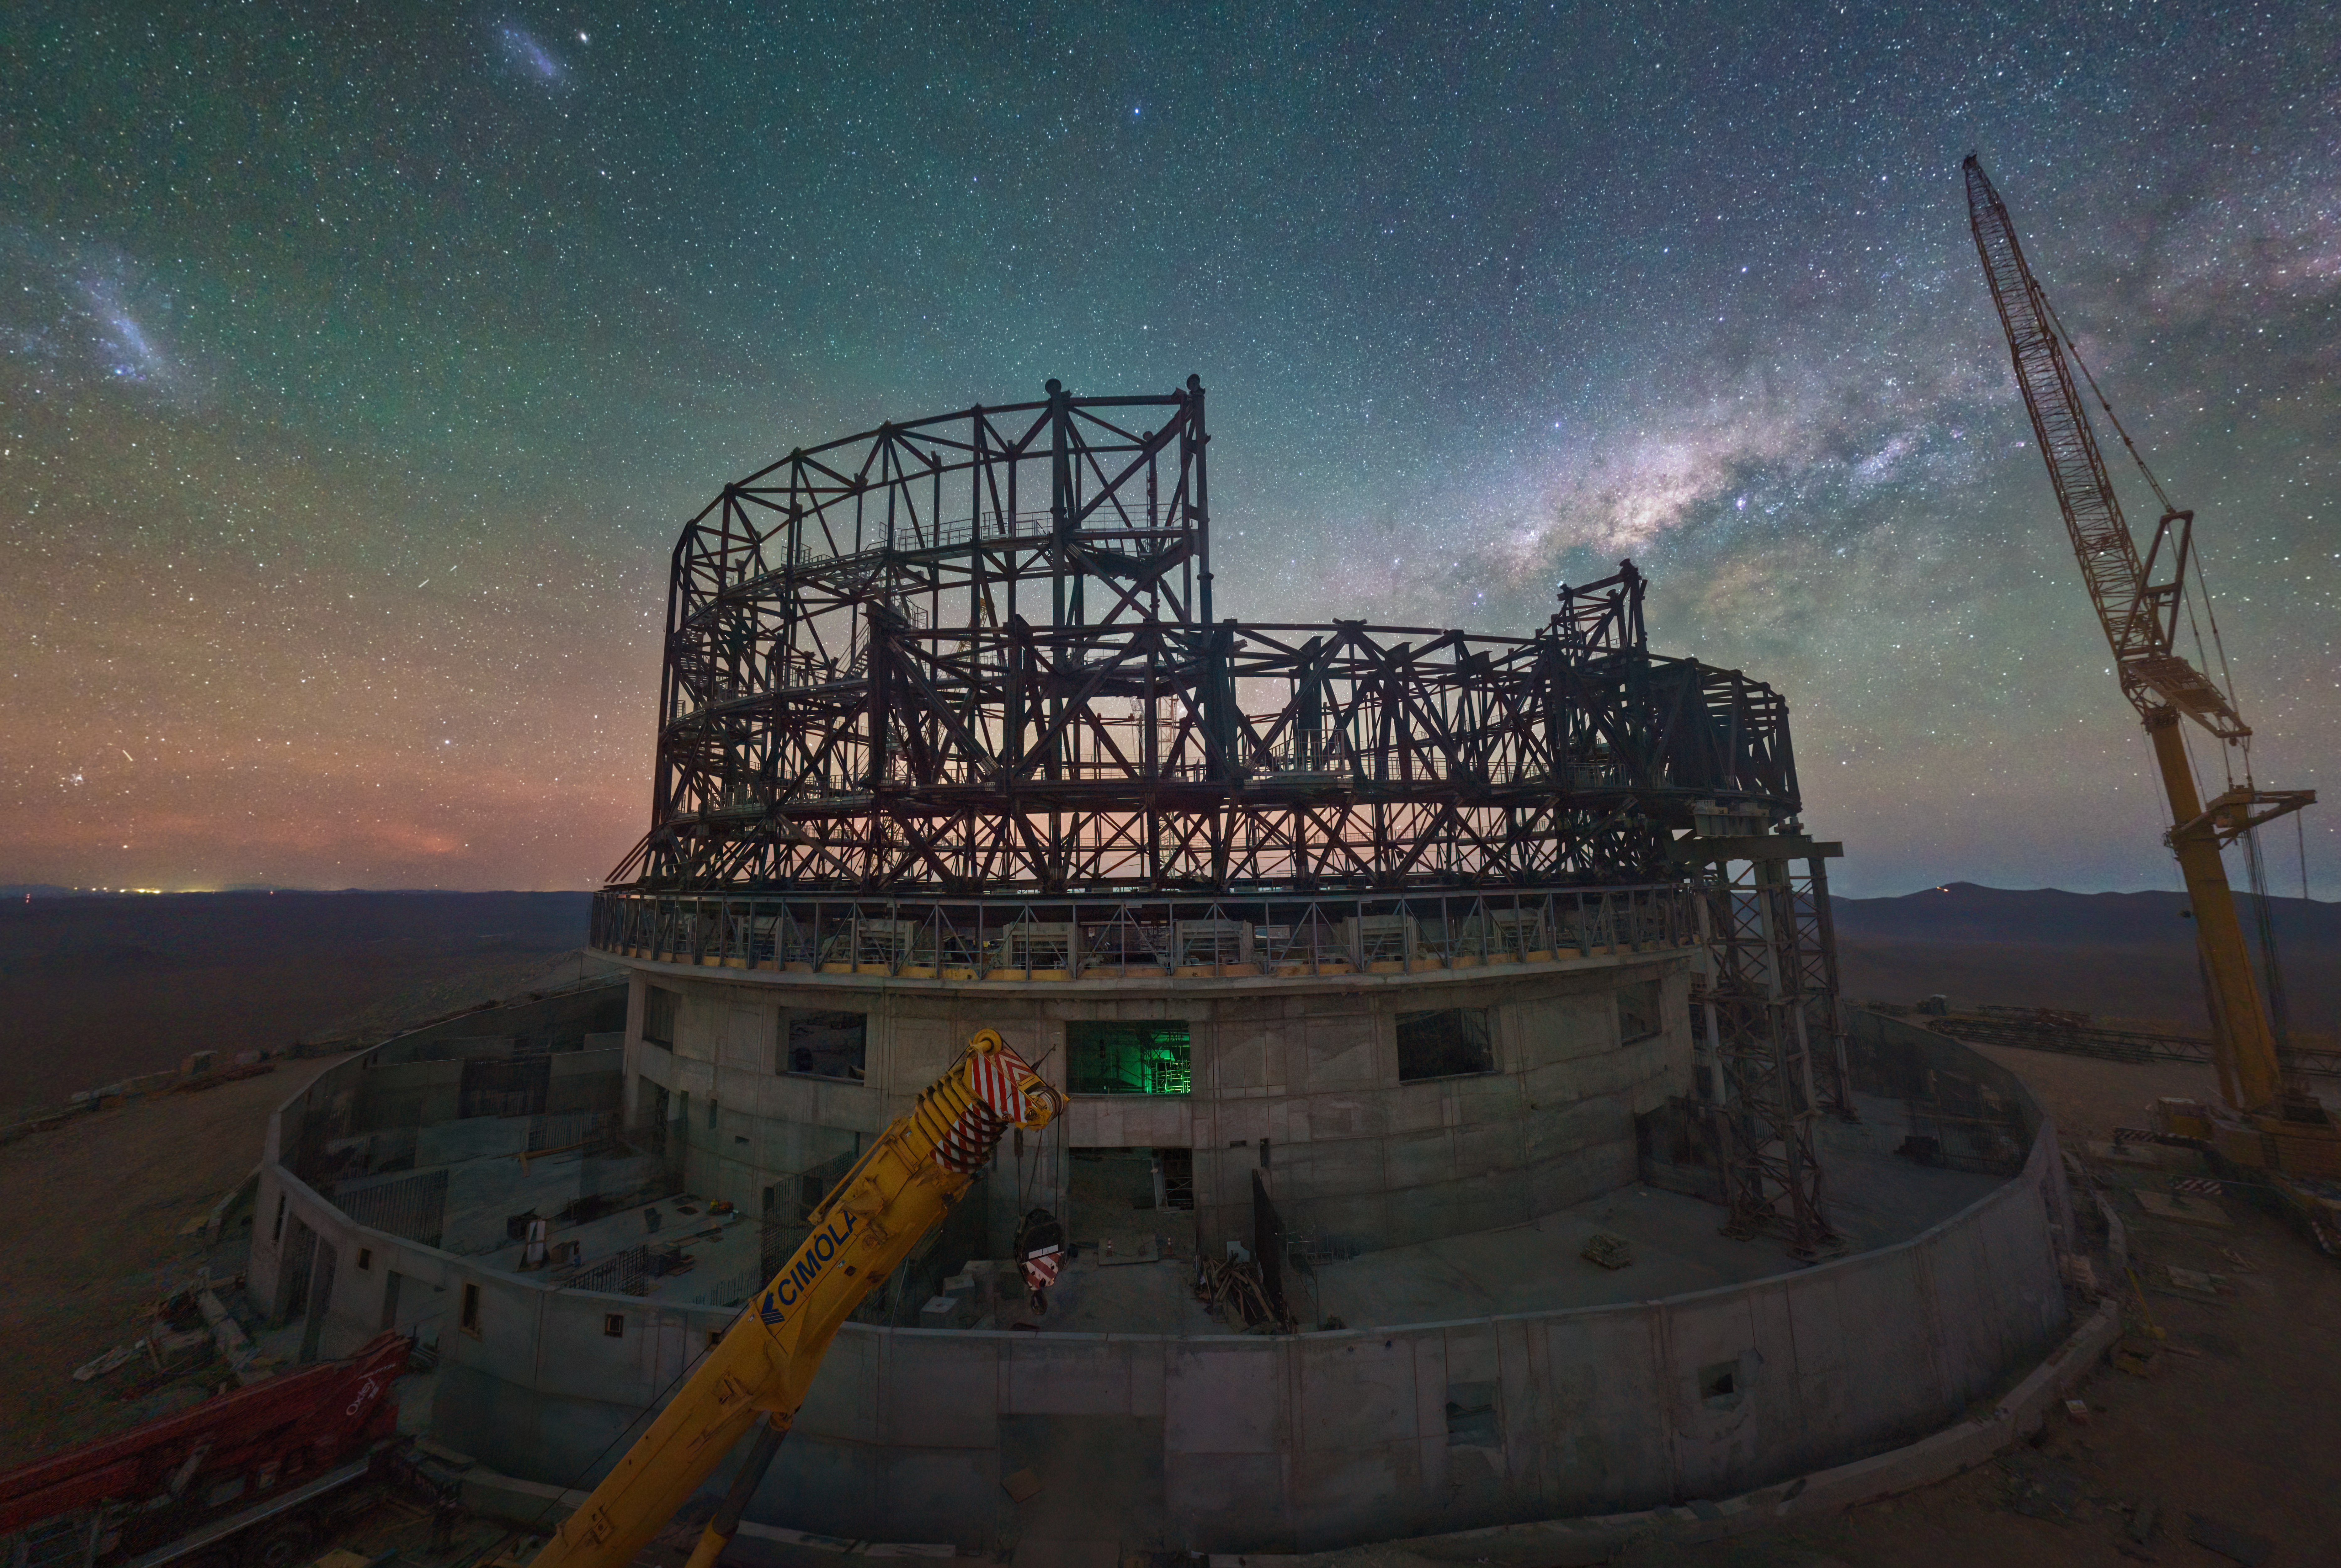

Night view of the ELT under construction atop Cerro Armazones

This image, taken in late June 2023, shows a webcam image of the construction site of ESO’s Extremely Large Telescope at Cerro Armazones, in Chile's Atacama Desert. There, engineers and construction workers are currently assembling the structure of the telescope dome at a staggering pace. Visibly changing each day, the steel structure will soon acquire the familiar round shape typical of telescope domes.

The starry background is dominated by the core of the Milky Way, our home galaxy, and the Large and Small Magellanic clouds, two dwarf galaxies that orbit our own.

Credit: ESO